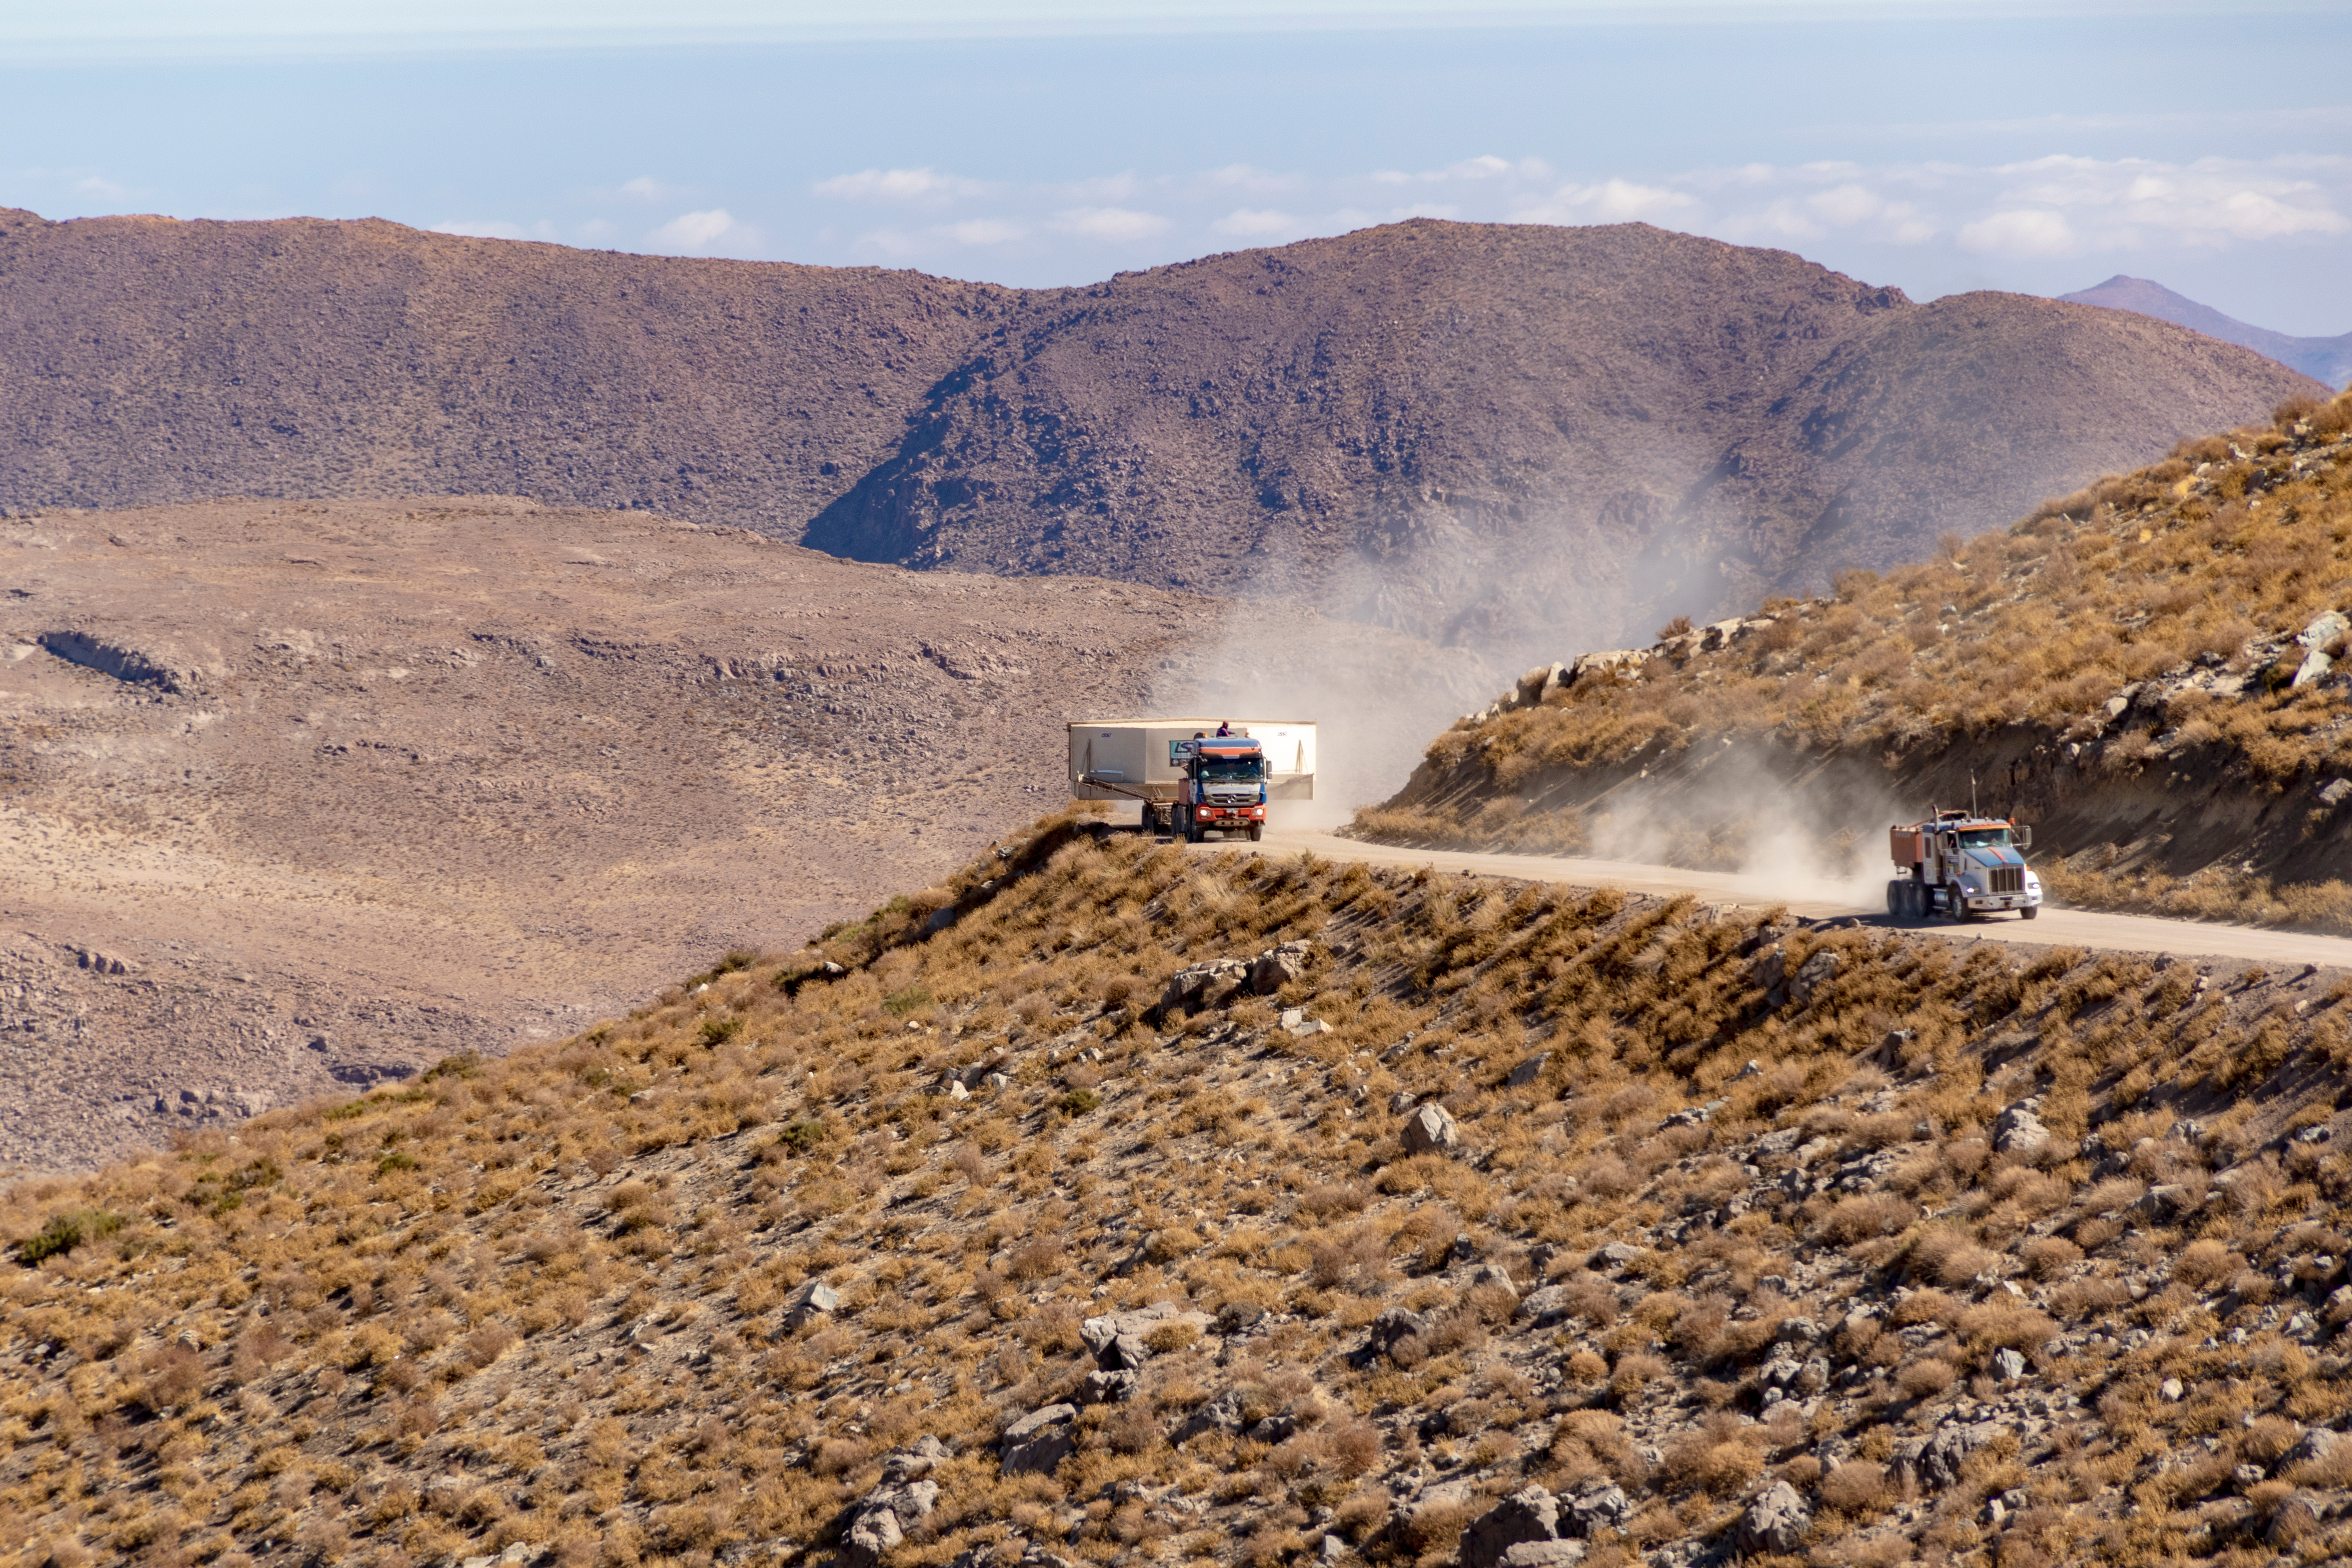

M1M3 Transported to the Summit

The LSST Primary/Tertiary Mirror (M1M3) arrived in the port of Coquimbo on May 7, and was transported to the LSST summit facility building over the next several days. It arrived on the summit on May 11, 2019.

Credit: Rubin Observatory/NSF/AURA